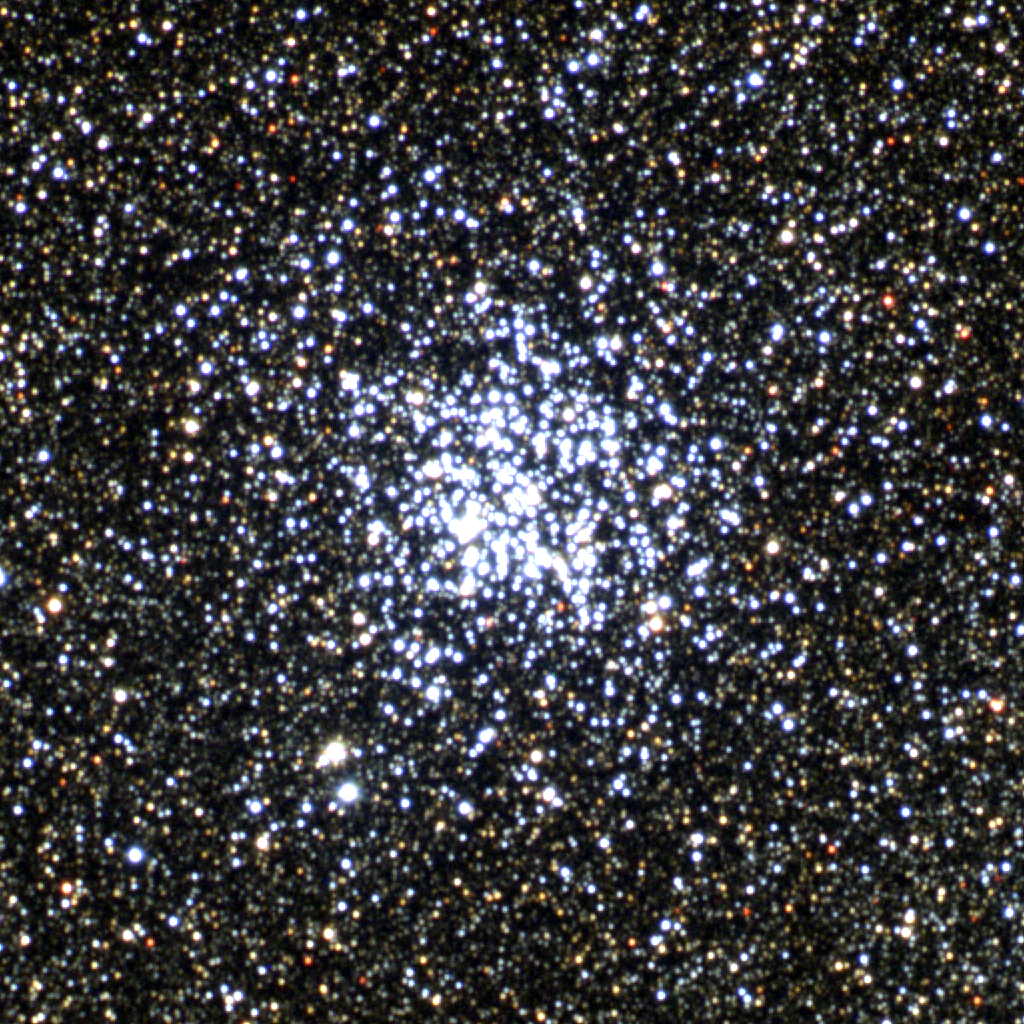

M11, NGC 6705

M11 is one of the richest and most compact open clusters, with nearly 3000 stars packed into only twenty-odd light-years. This color composite was created from CCD images taken at the Burrell Schmidt telescope of the Warner and Swasey Observatory of the Case Western Reserve University, located on Kitt Peak in southwestern Arizona. The contributing images were taken in July 1995 during the Research Experiences for Undergraduates (REU) program operated at the Kitt Peak National Observatory and supported by the National Science Foundation.

Credit: N.A.Sharp, REU program/NOIRLab/NSF/AURA